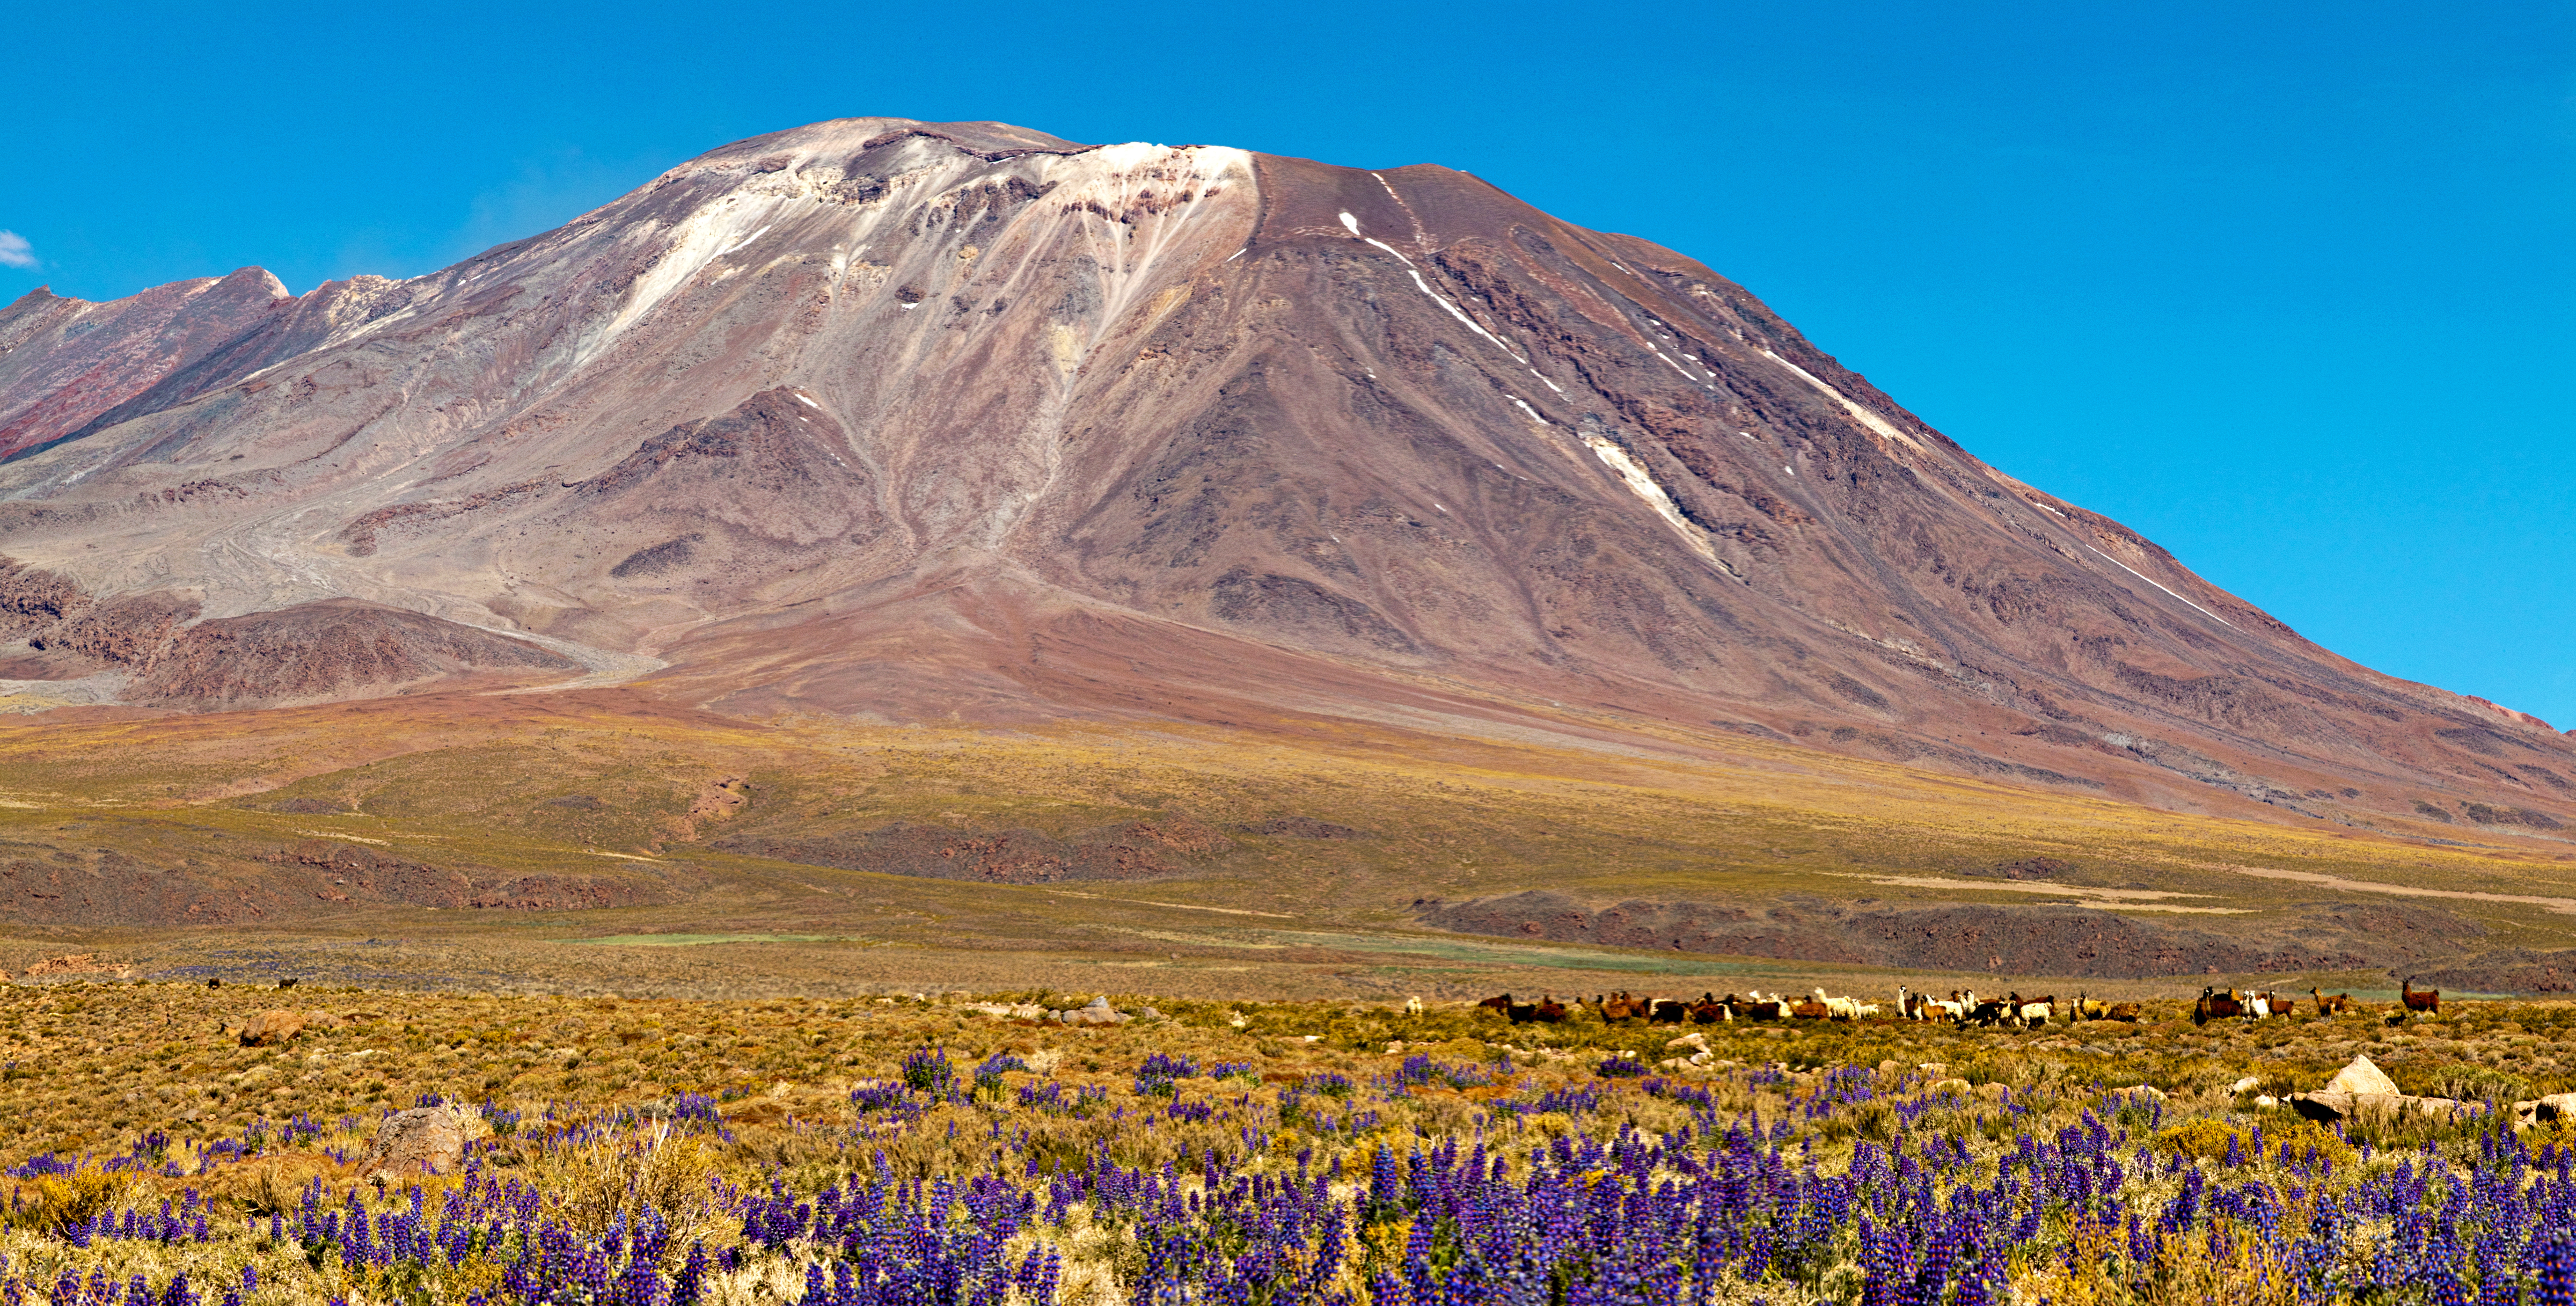

Volcano in the altiplano

A beautiful image of the Chilean Altiplano, featuring a volcano, flowers and even a flock of Llamas

Credit: ESO